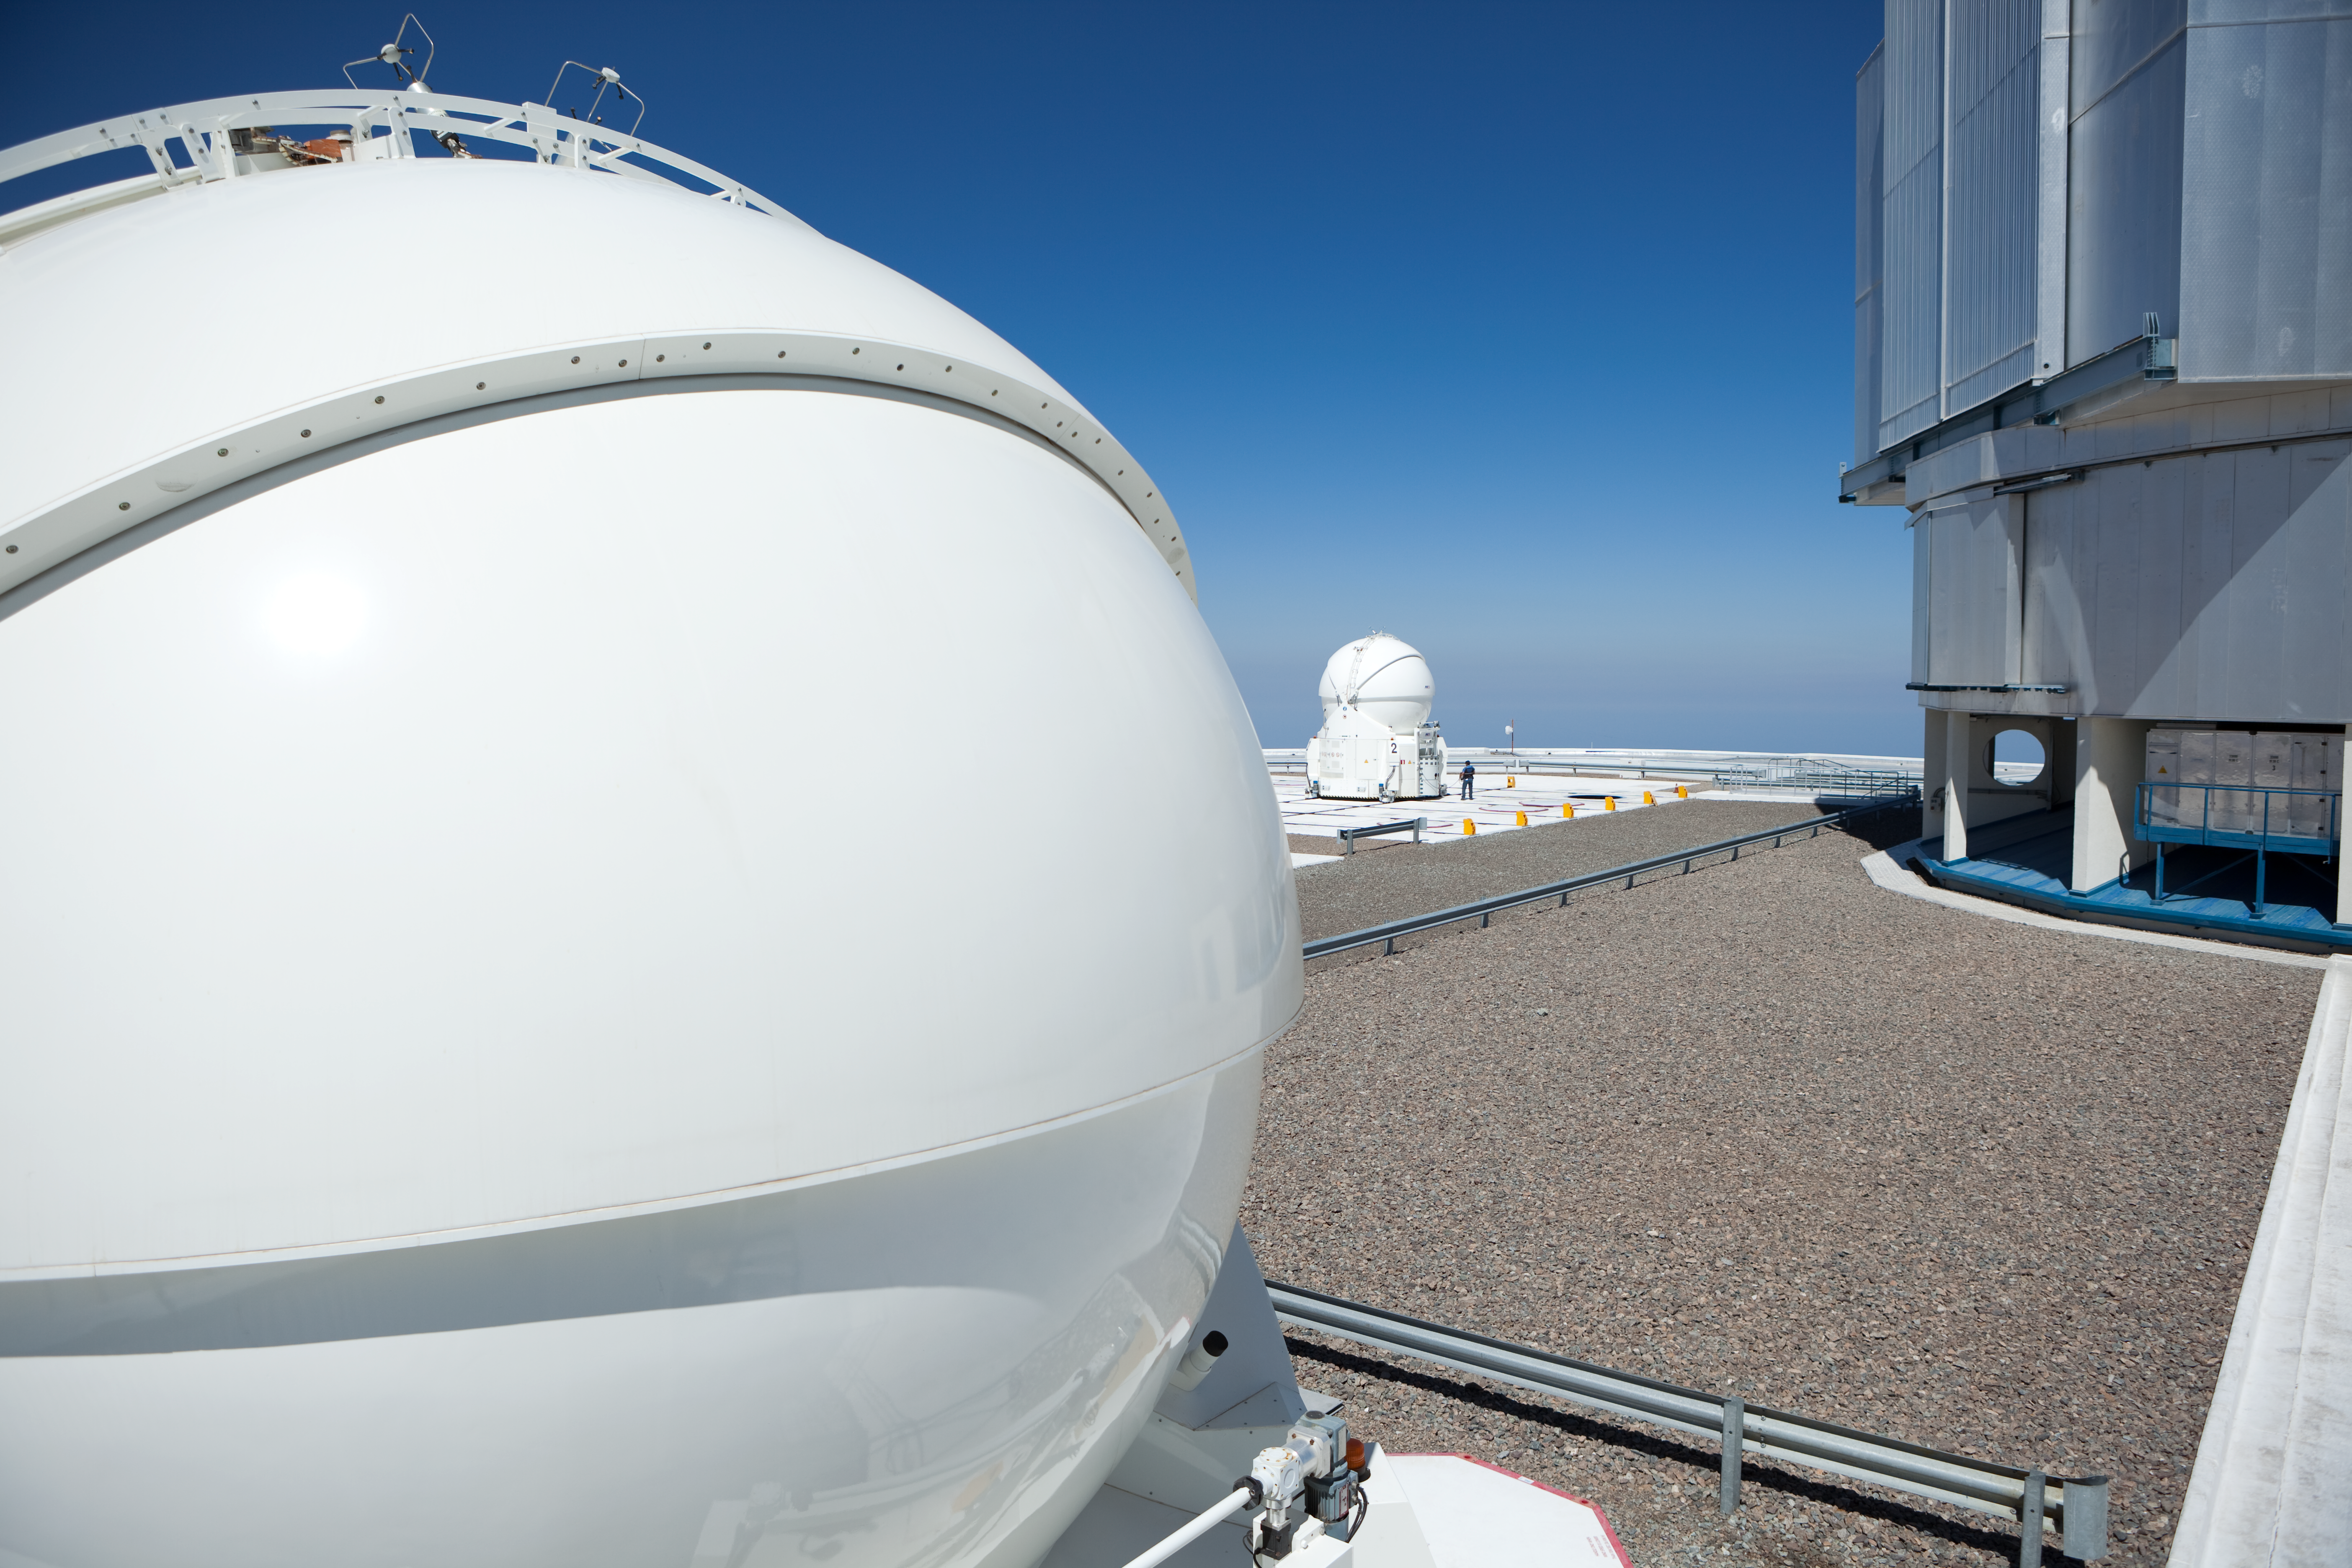

Auxiliary Telescope at the VLT

This is a close view on the dome of one of the Auxiliary Telescopes (ATs) at the VLT. The size of the mirror of the AT is 1.8m. Another AT is visible in the back next to the dome of one of the larger 8.2m unit telescopes (UT) of the VLT. Both the UTs and the ATs can be combined for interferometric observations. This picture was obtained in March 2009.

Credit: ESO